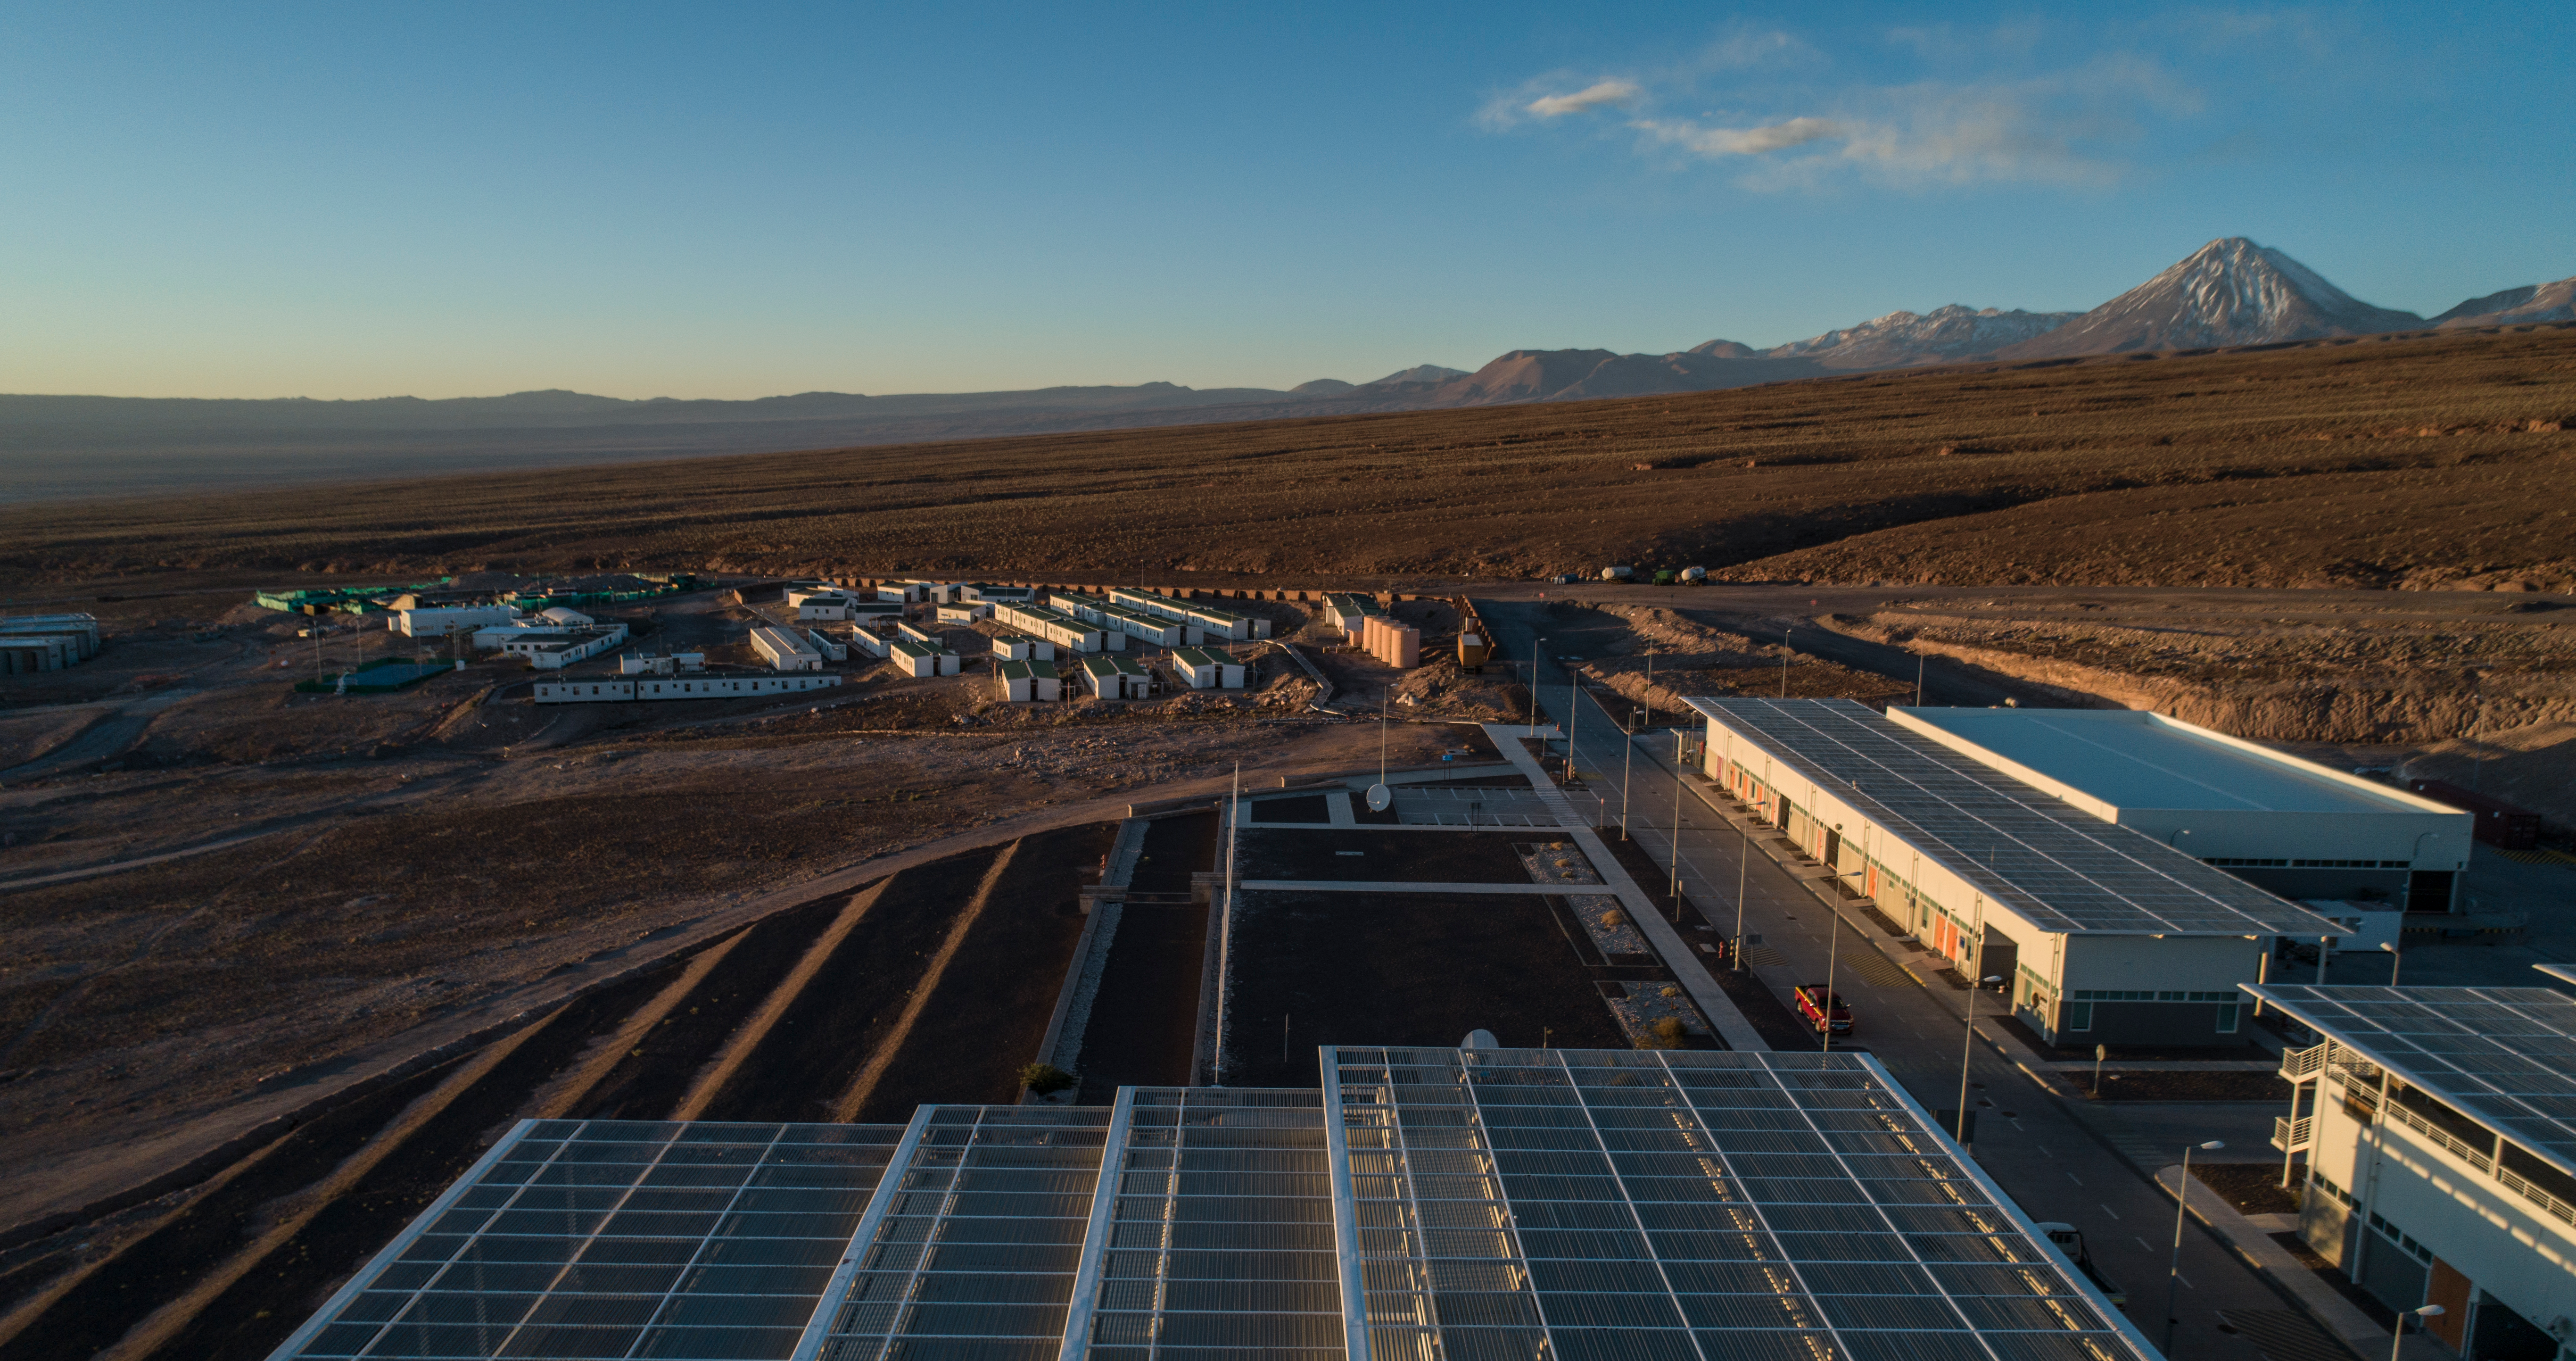

ALMA shutdown due to the Covid-19 pandemic in 2020

ALMA shutdown due to the Covid-19 pandemic in 2020. A Caretaking Team was in charge of guarding the observatory. A drone registered this images, accounting for the solitude of the ALMA base camp (OSF) and the antennas in the Chajnantor Plateau.

Credit: Ariel Marinkovic – X-CAM-ALMA (ESO/NAOJ/NRAO)